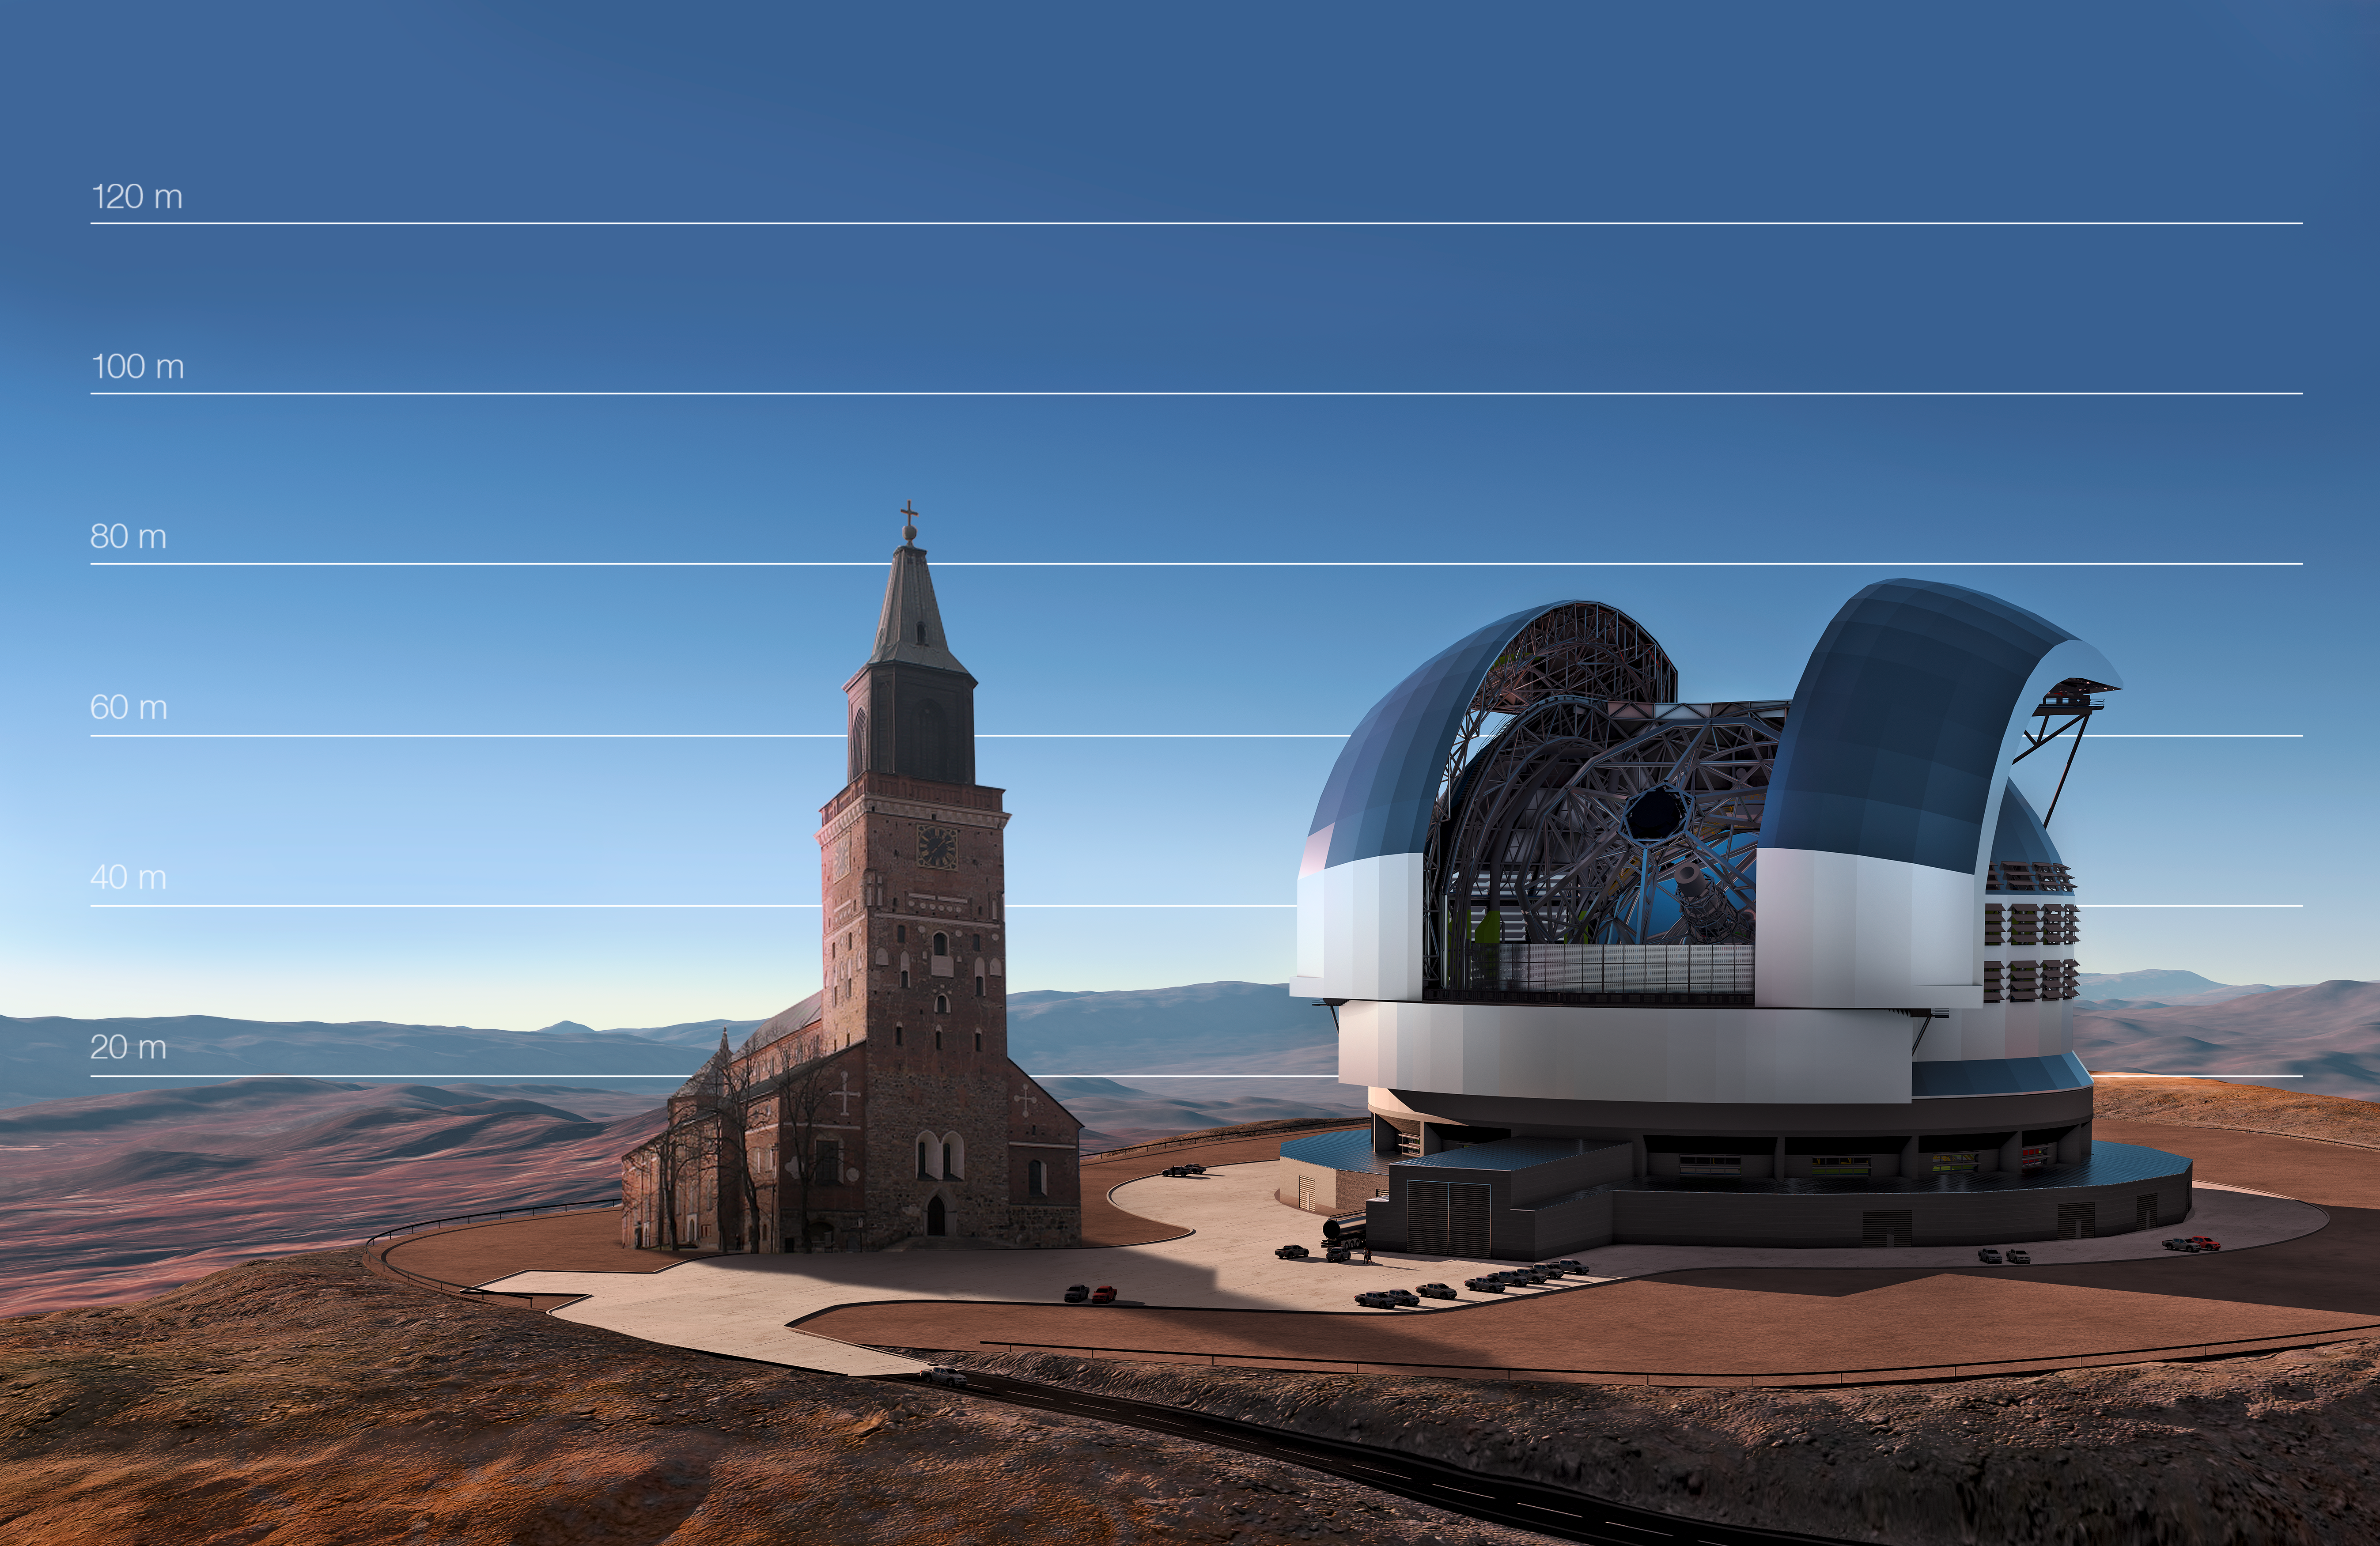

The E-ELT compared to Turku Cathedral, Finland

This artist's impression compared the E-ELT to Turku Cathedral, Finland.

Credit: ESO